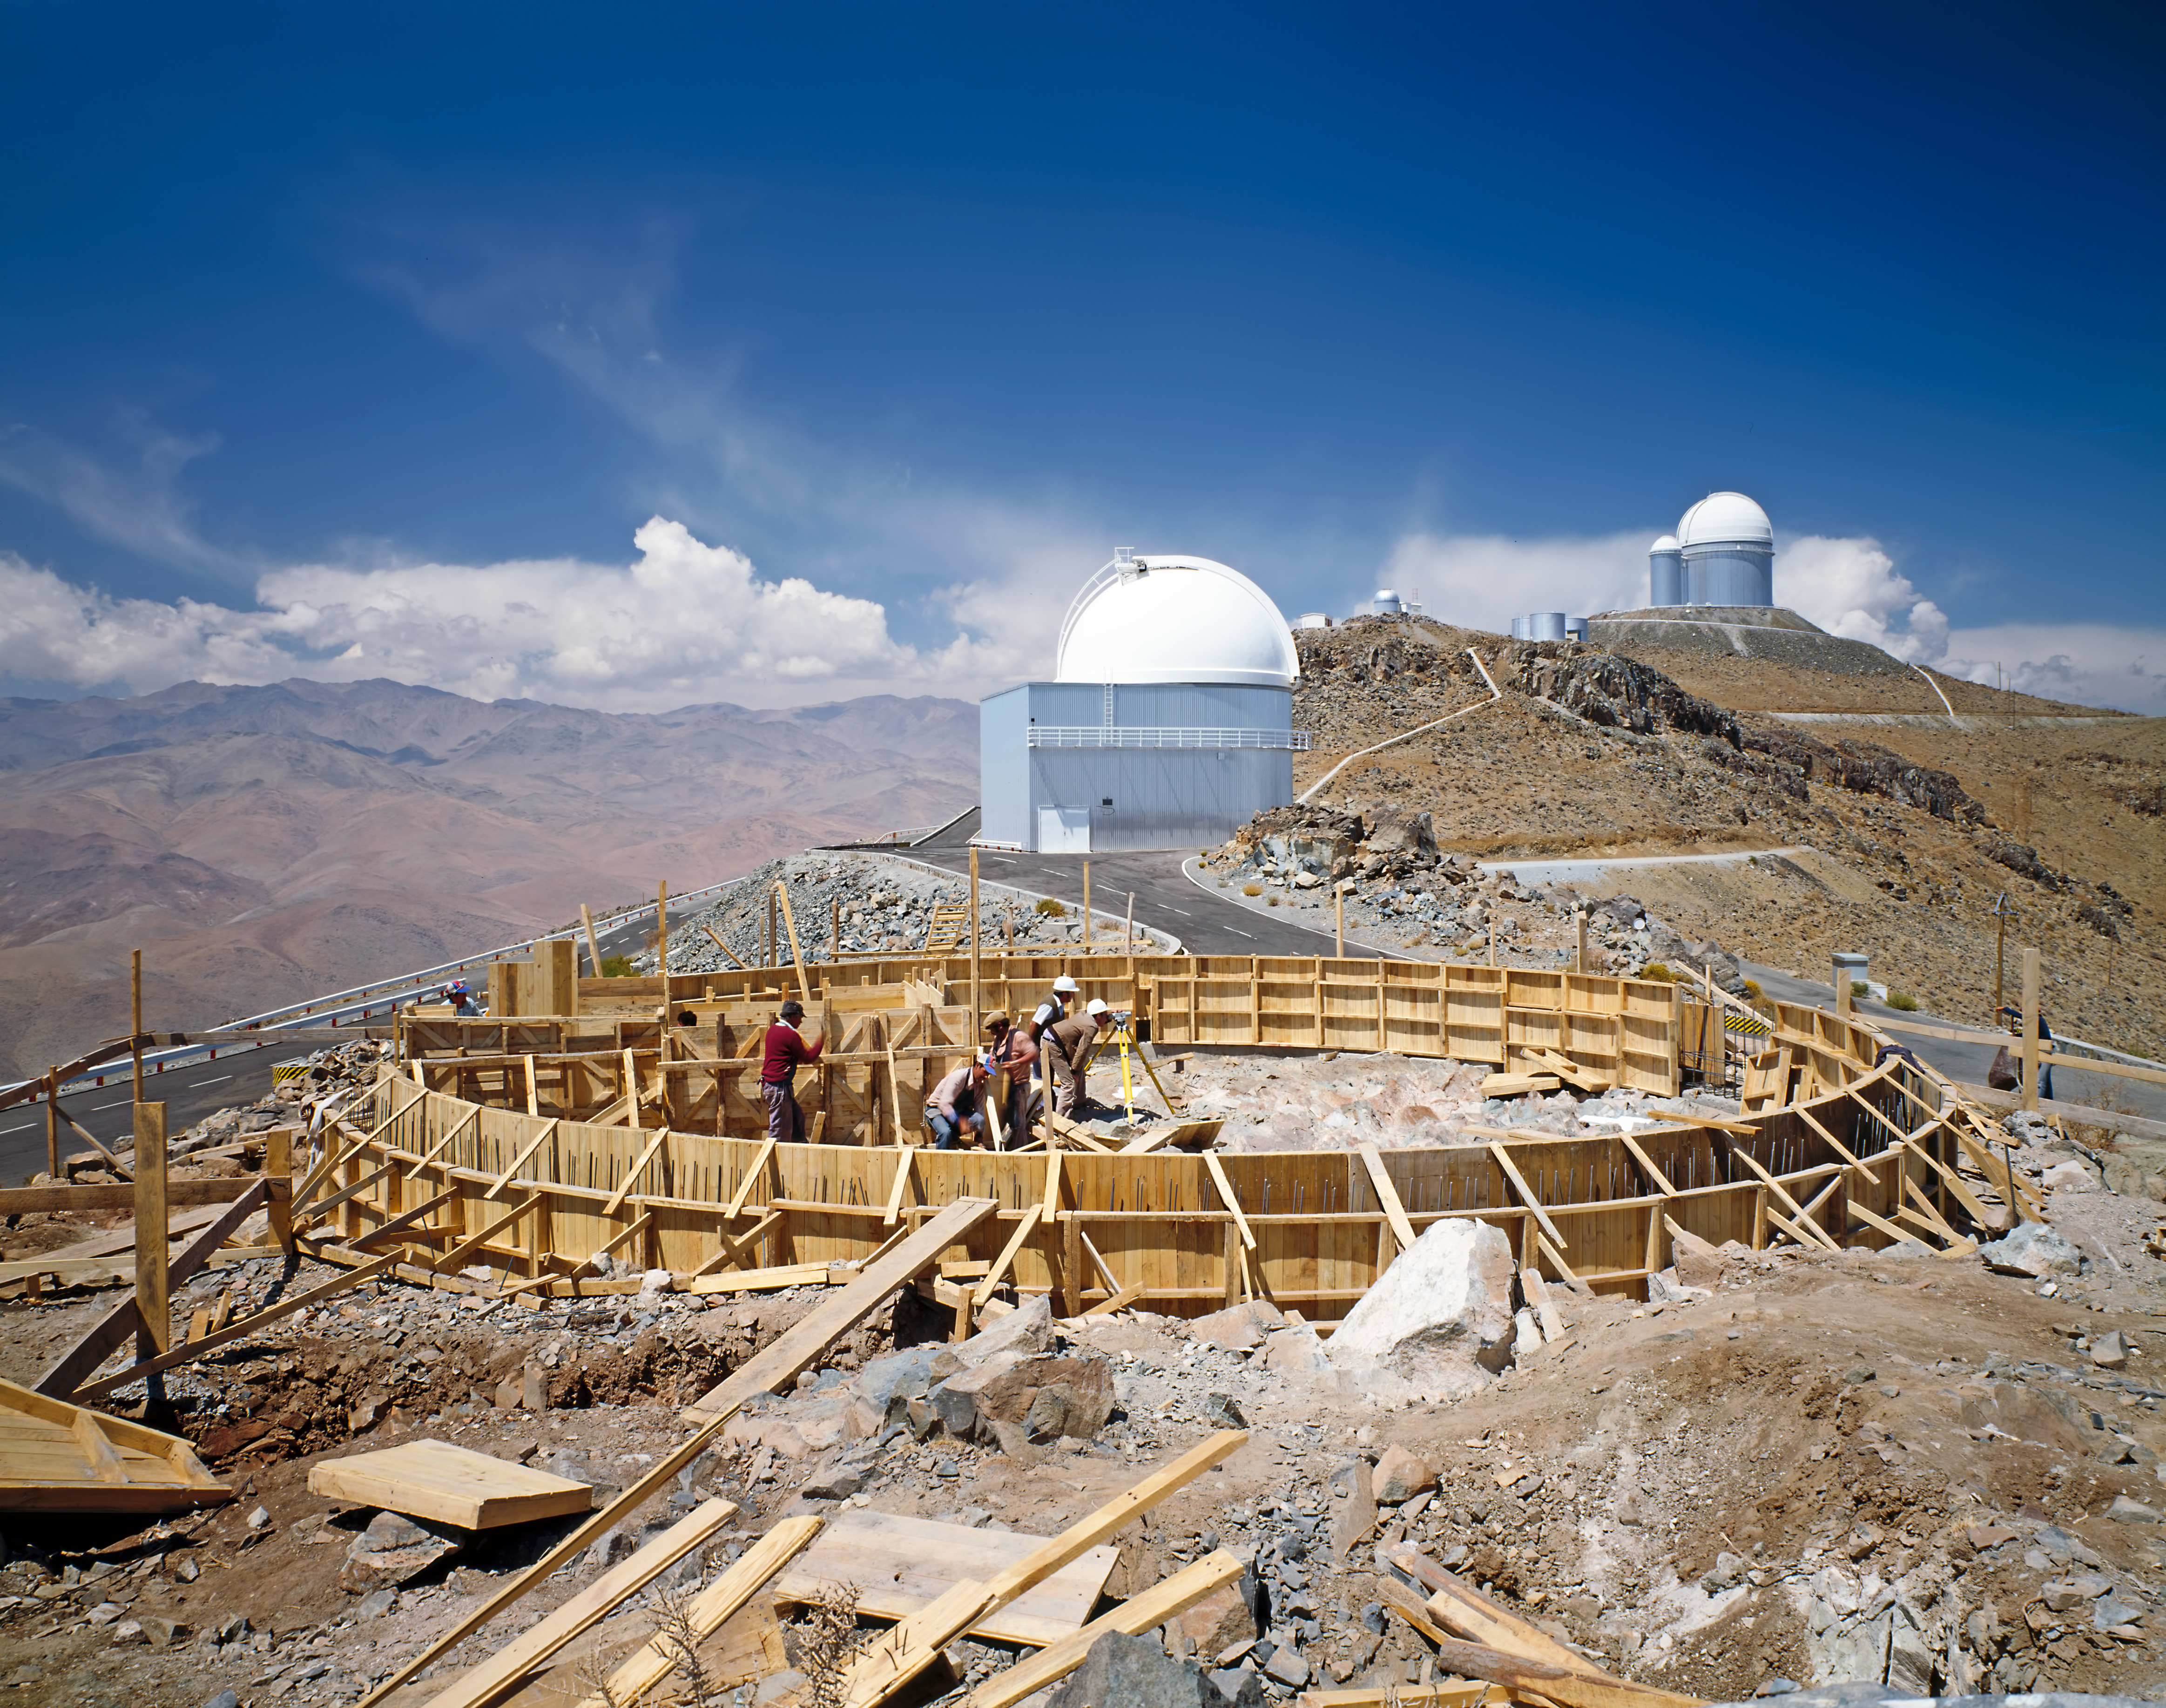

Building the MPG/ESO 2.2-metre telescope at La Silla

Building the MPG/ESO 2.2-metre telescope at La Silla.

Credit: ESO